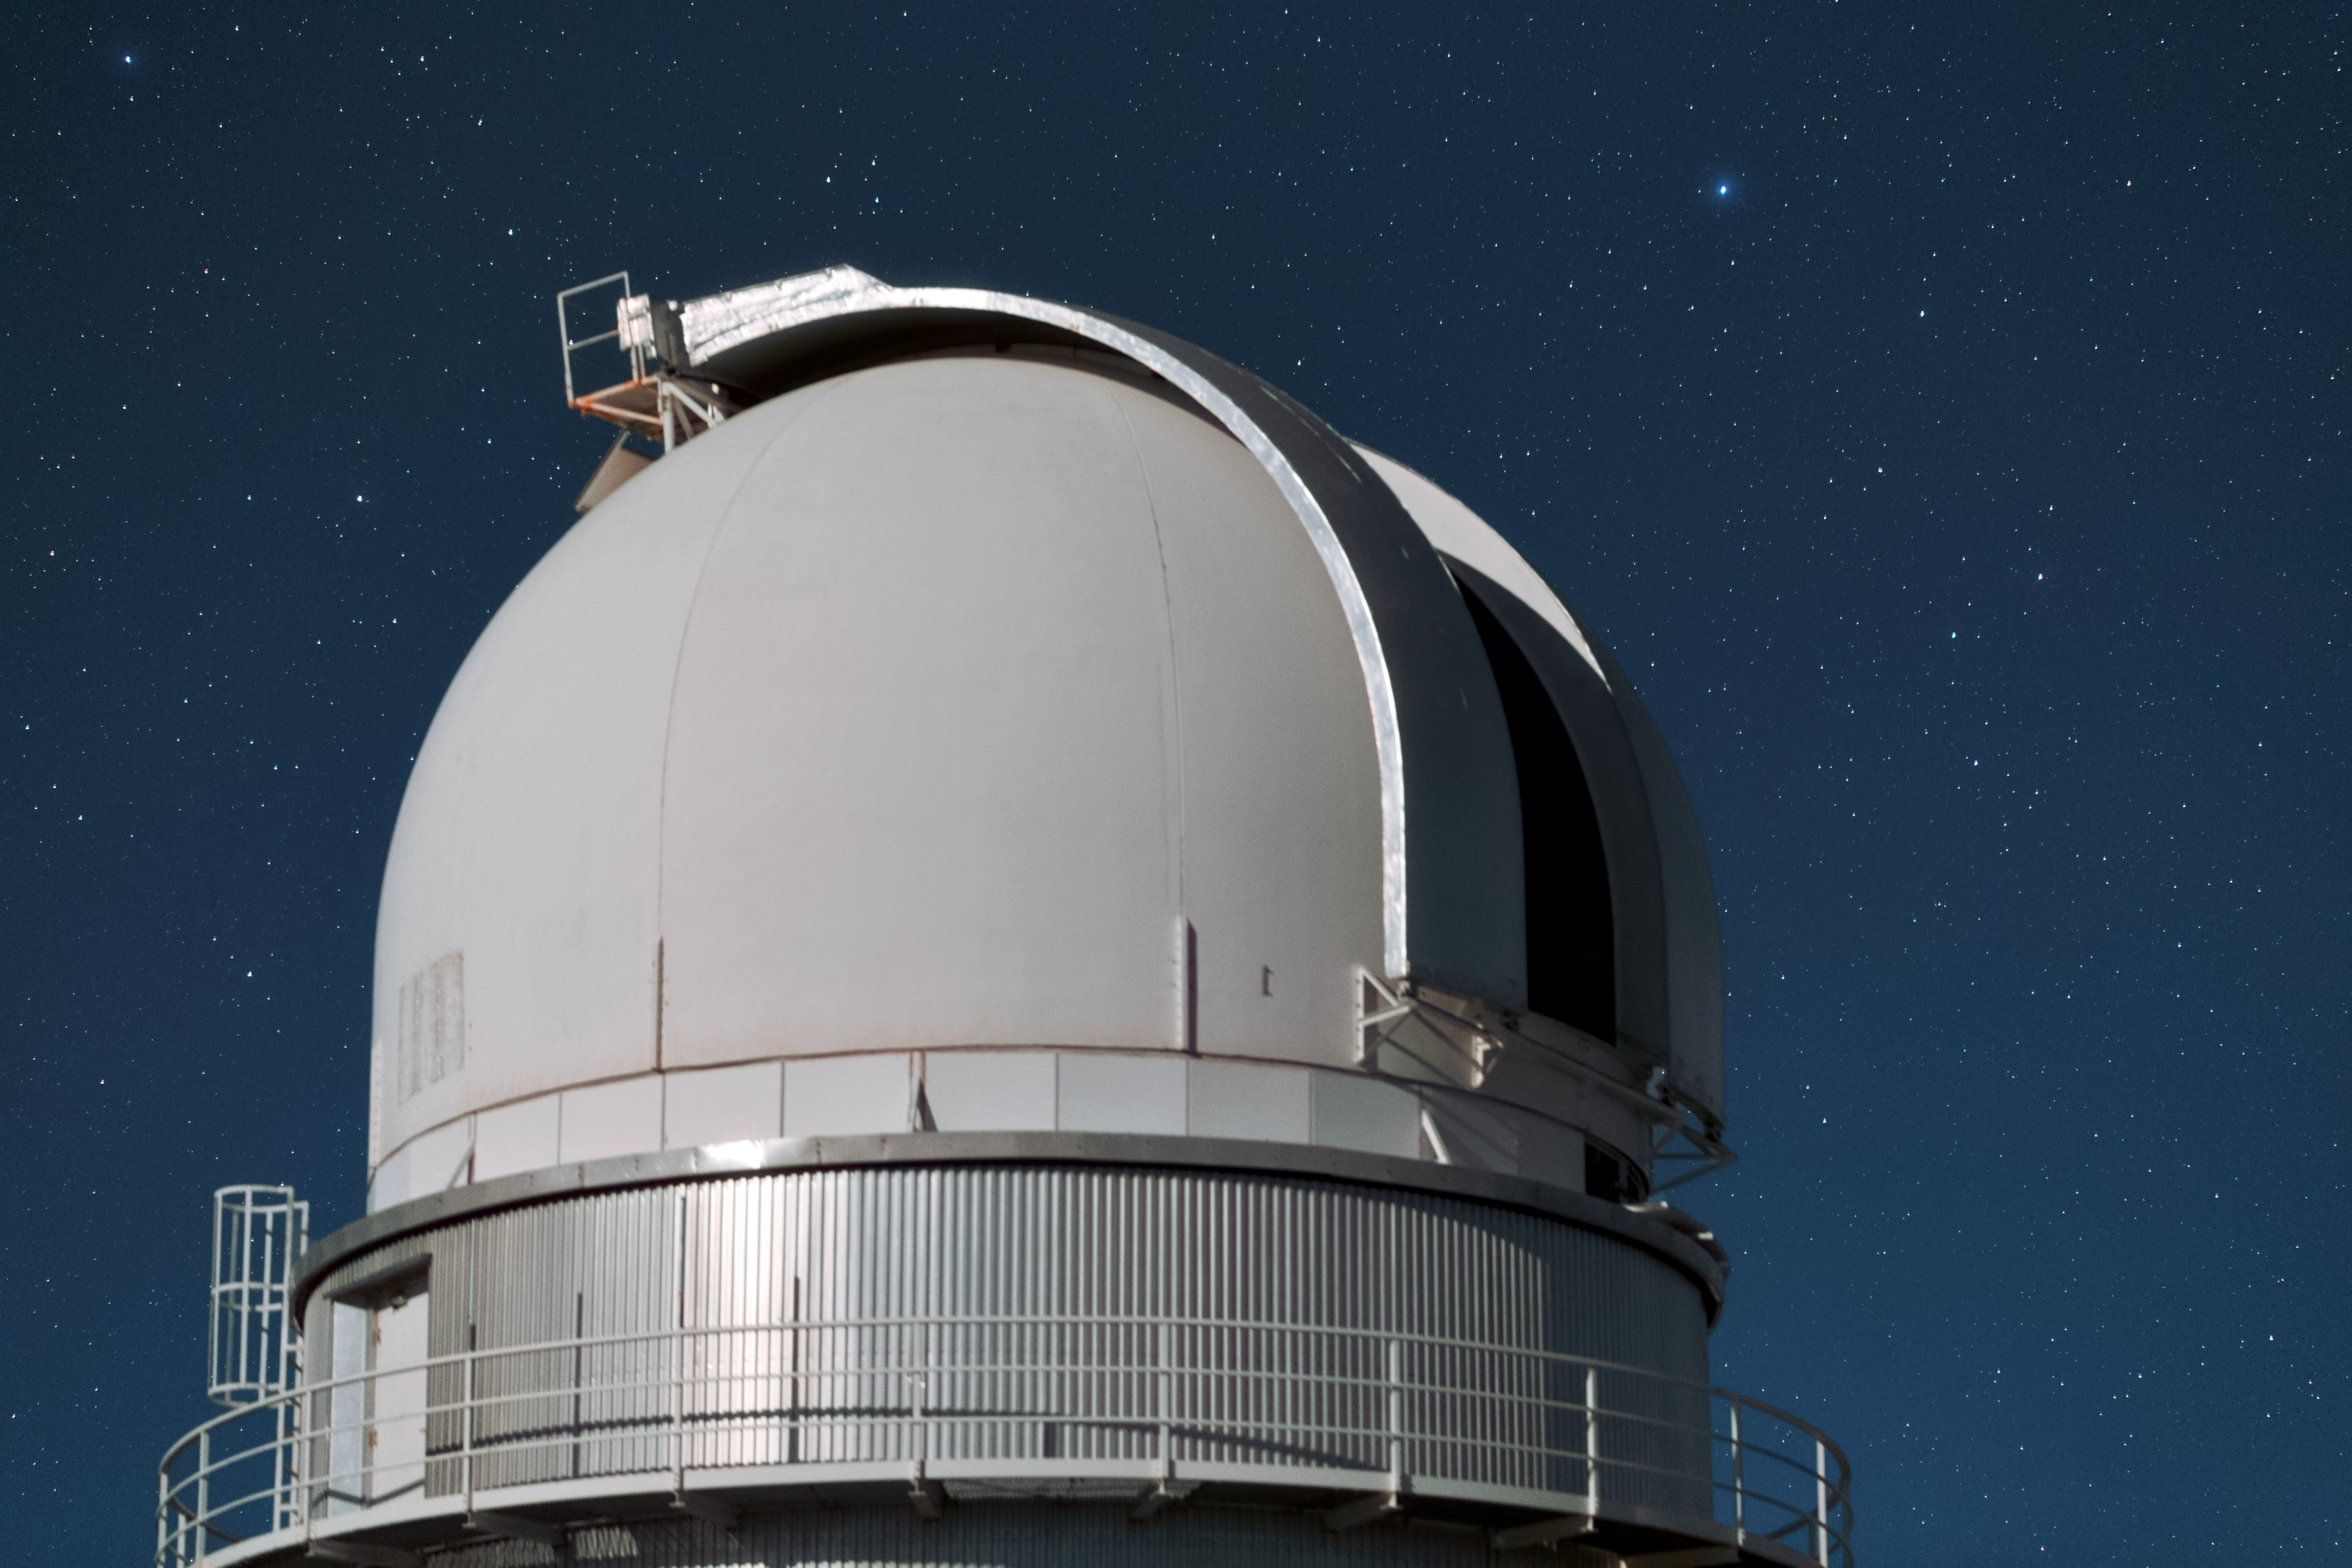

Danish dome

This is the dome of the Danish 1.54-metre telescope at La Silla. It has been in use since 1979 and was completely overhauled in 1993. It is now equipped with the Danish Faint Object Spectrograph and Camera spectrograph/camera.

Credit: Y. Beletsky (LCO)/ESO